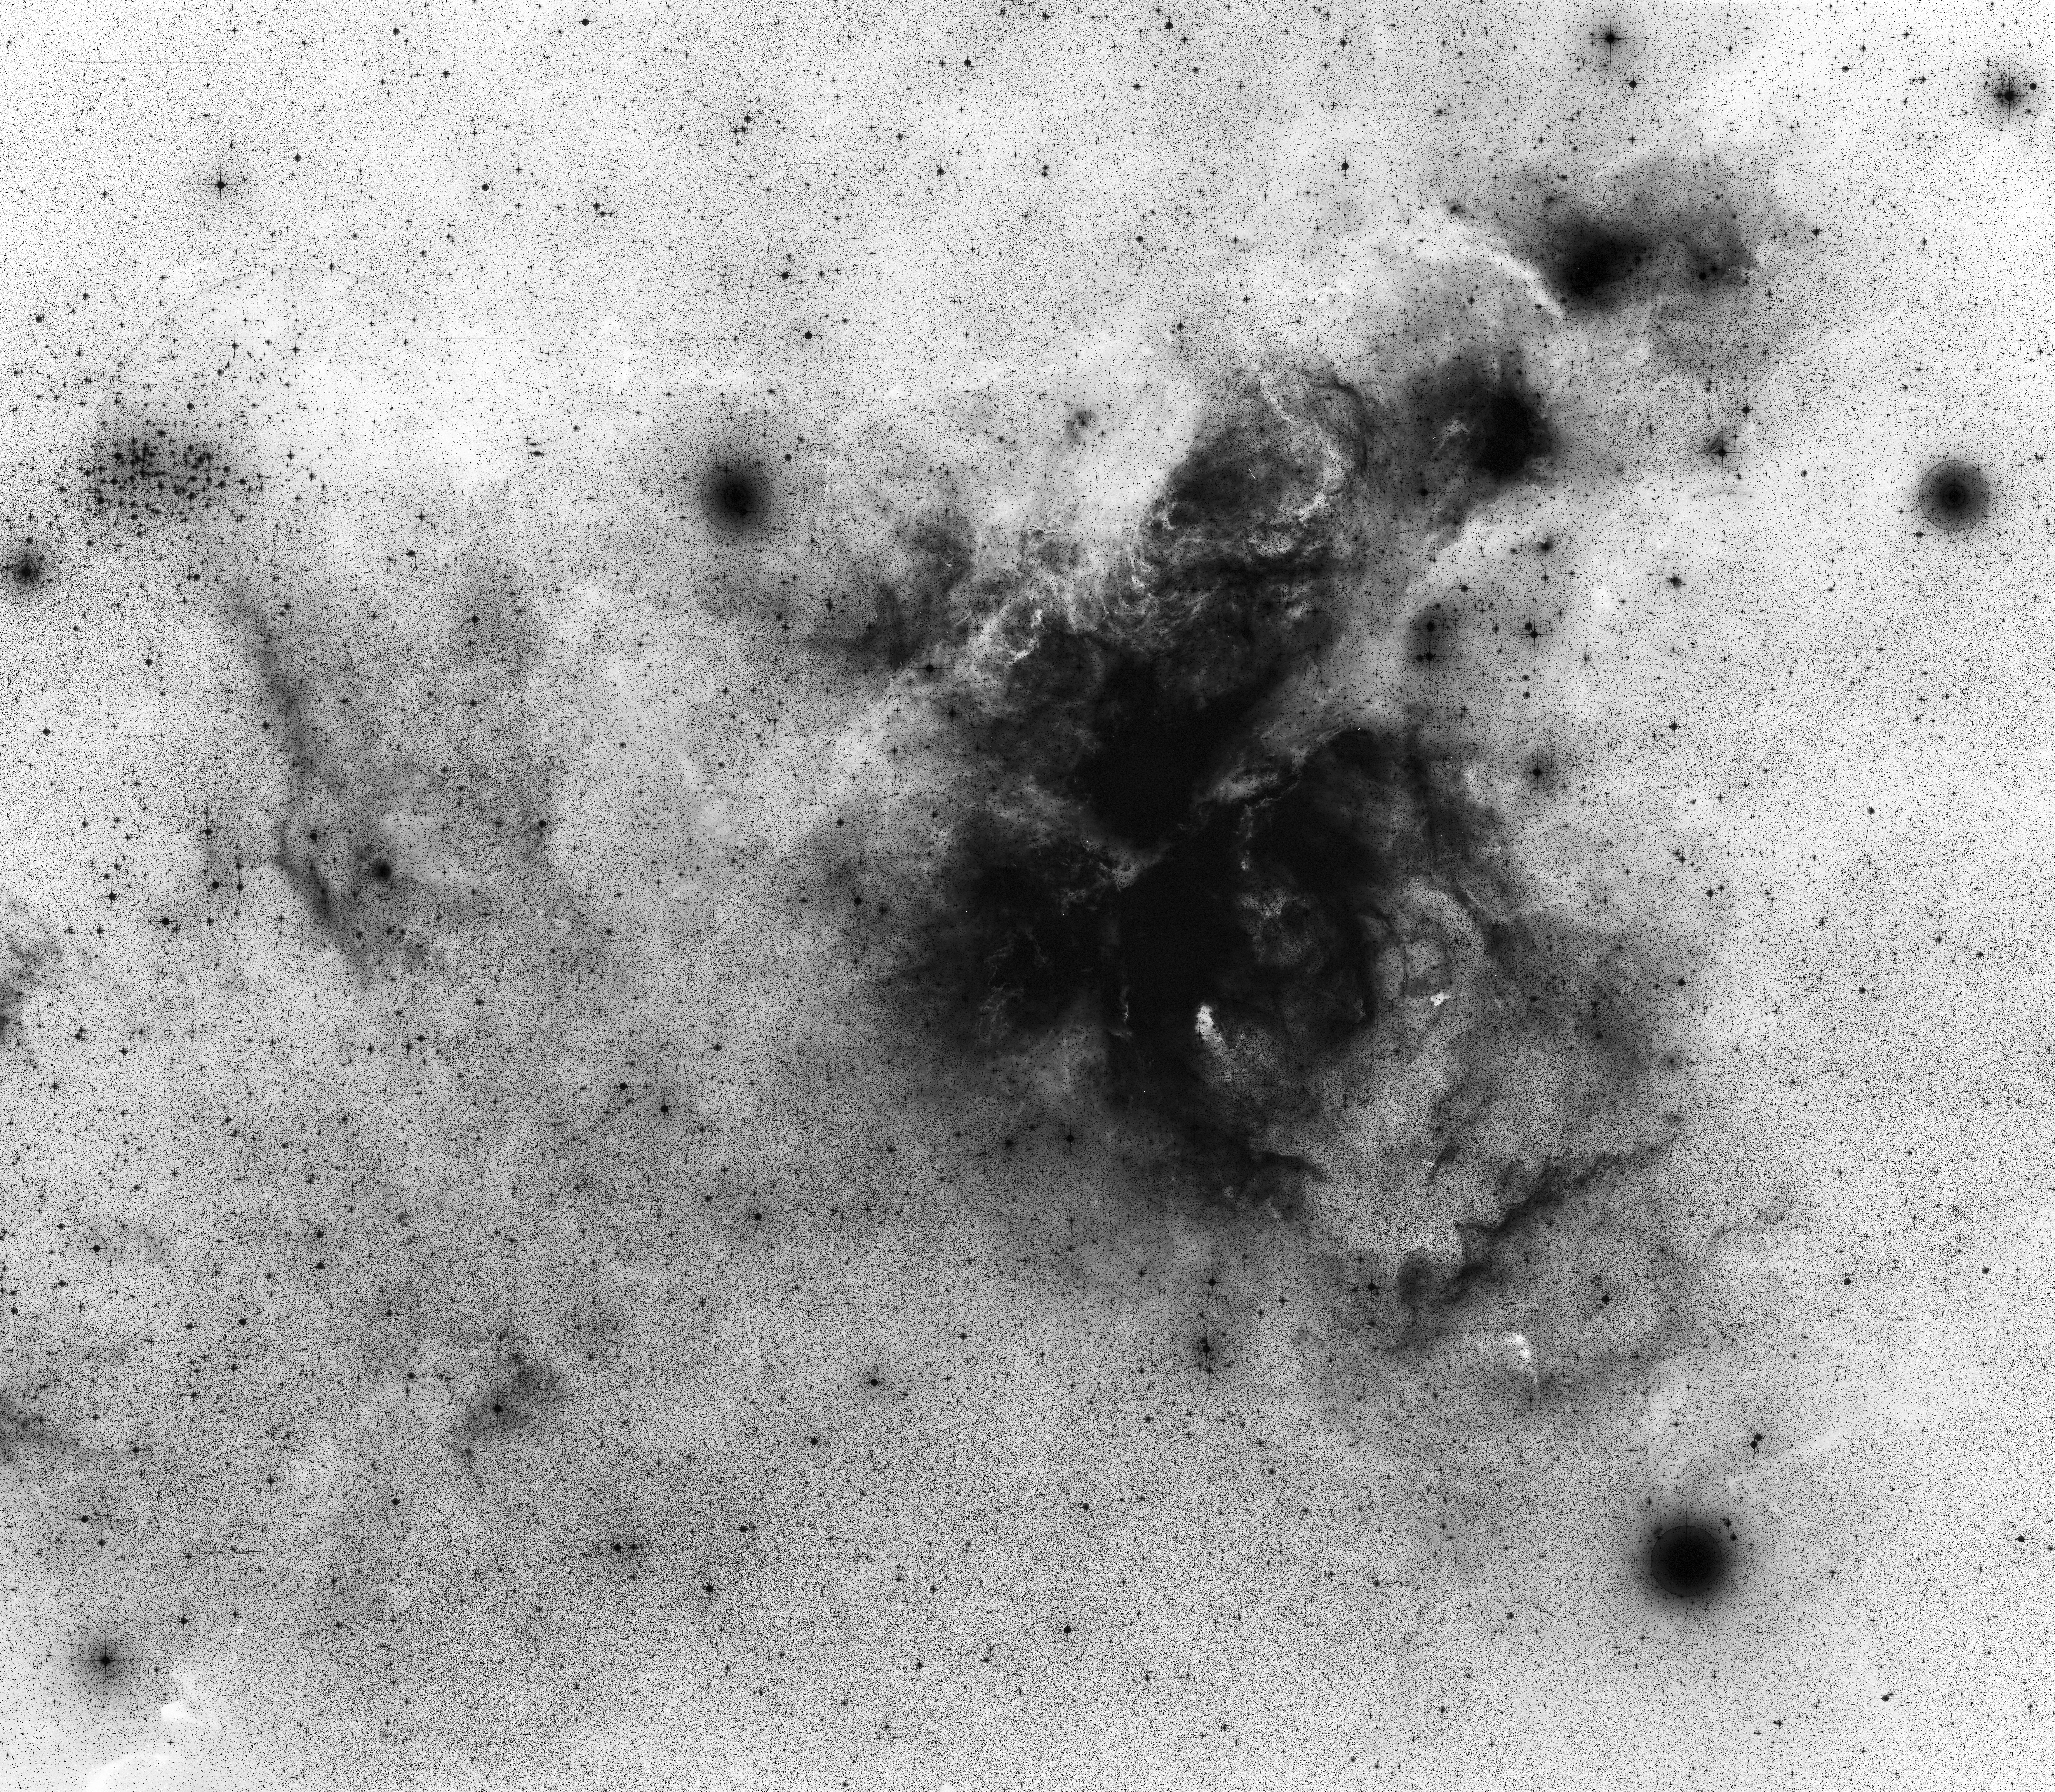

Eta Carinae

The Eta Carinae region, as seen in the ESO/SERC (J) survey plates.

Credit: ESO